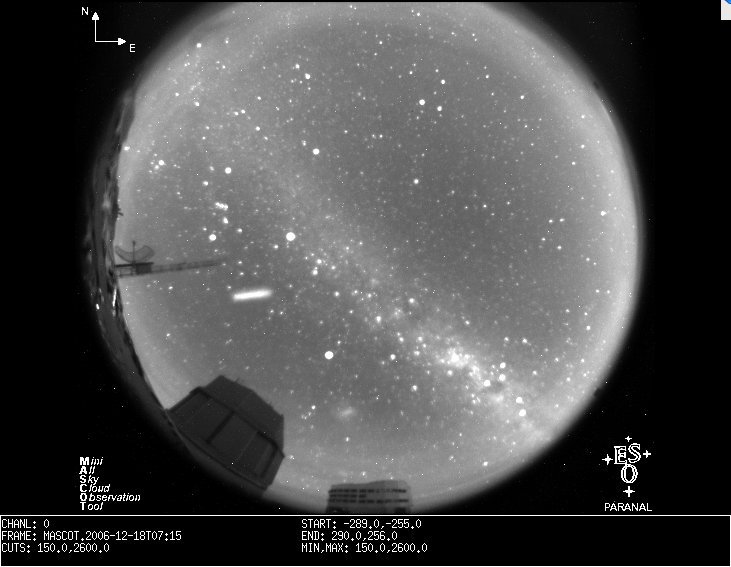

An unexpected streak in a MASCOT image

Astronomers at ESO's frontline Paranal Observatory got a surprise on the morning of 18 December when looking at the observatory's fish-eye, all-sky camera, MASCOT. For about 45 minutes in the early morning, an object appeared first as a bright stripe then as a cloud that dissolved. It was quickly discovered that the same morning, about one hour before the object was seen from Paranal, the Japanese Aerospace Exploration Agency (JAXA) had launched a H-IIA rocket carrying the KIKU No. 8 (ETS-VIII) engineering test satellite, one of the largest geostationary satellites in the world.The object was most probably the 2nd stage of the launcher and the cloudy appearance at the end of the sequence most likely a dump of liquid fuel, made to avoid the explosion of the rocket in hundreds of scattered pieces, as a result of leftover fuel inside spent rocket stages.

Credit: ESO